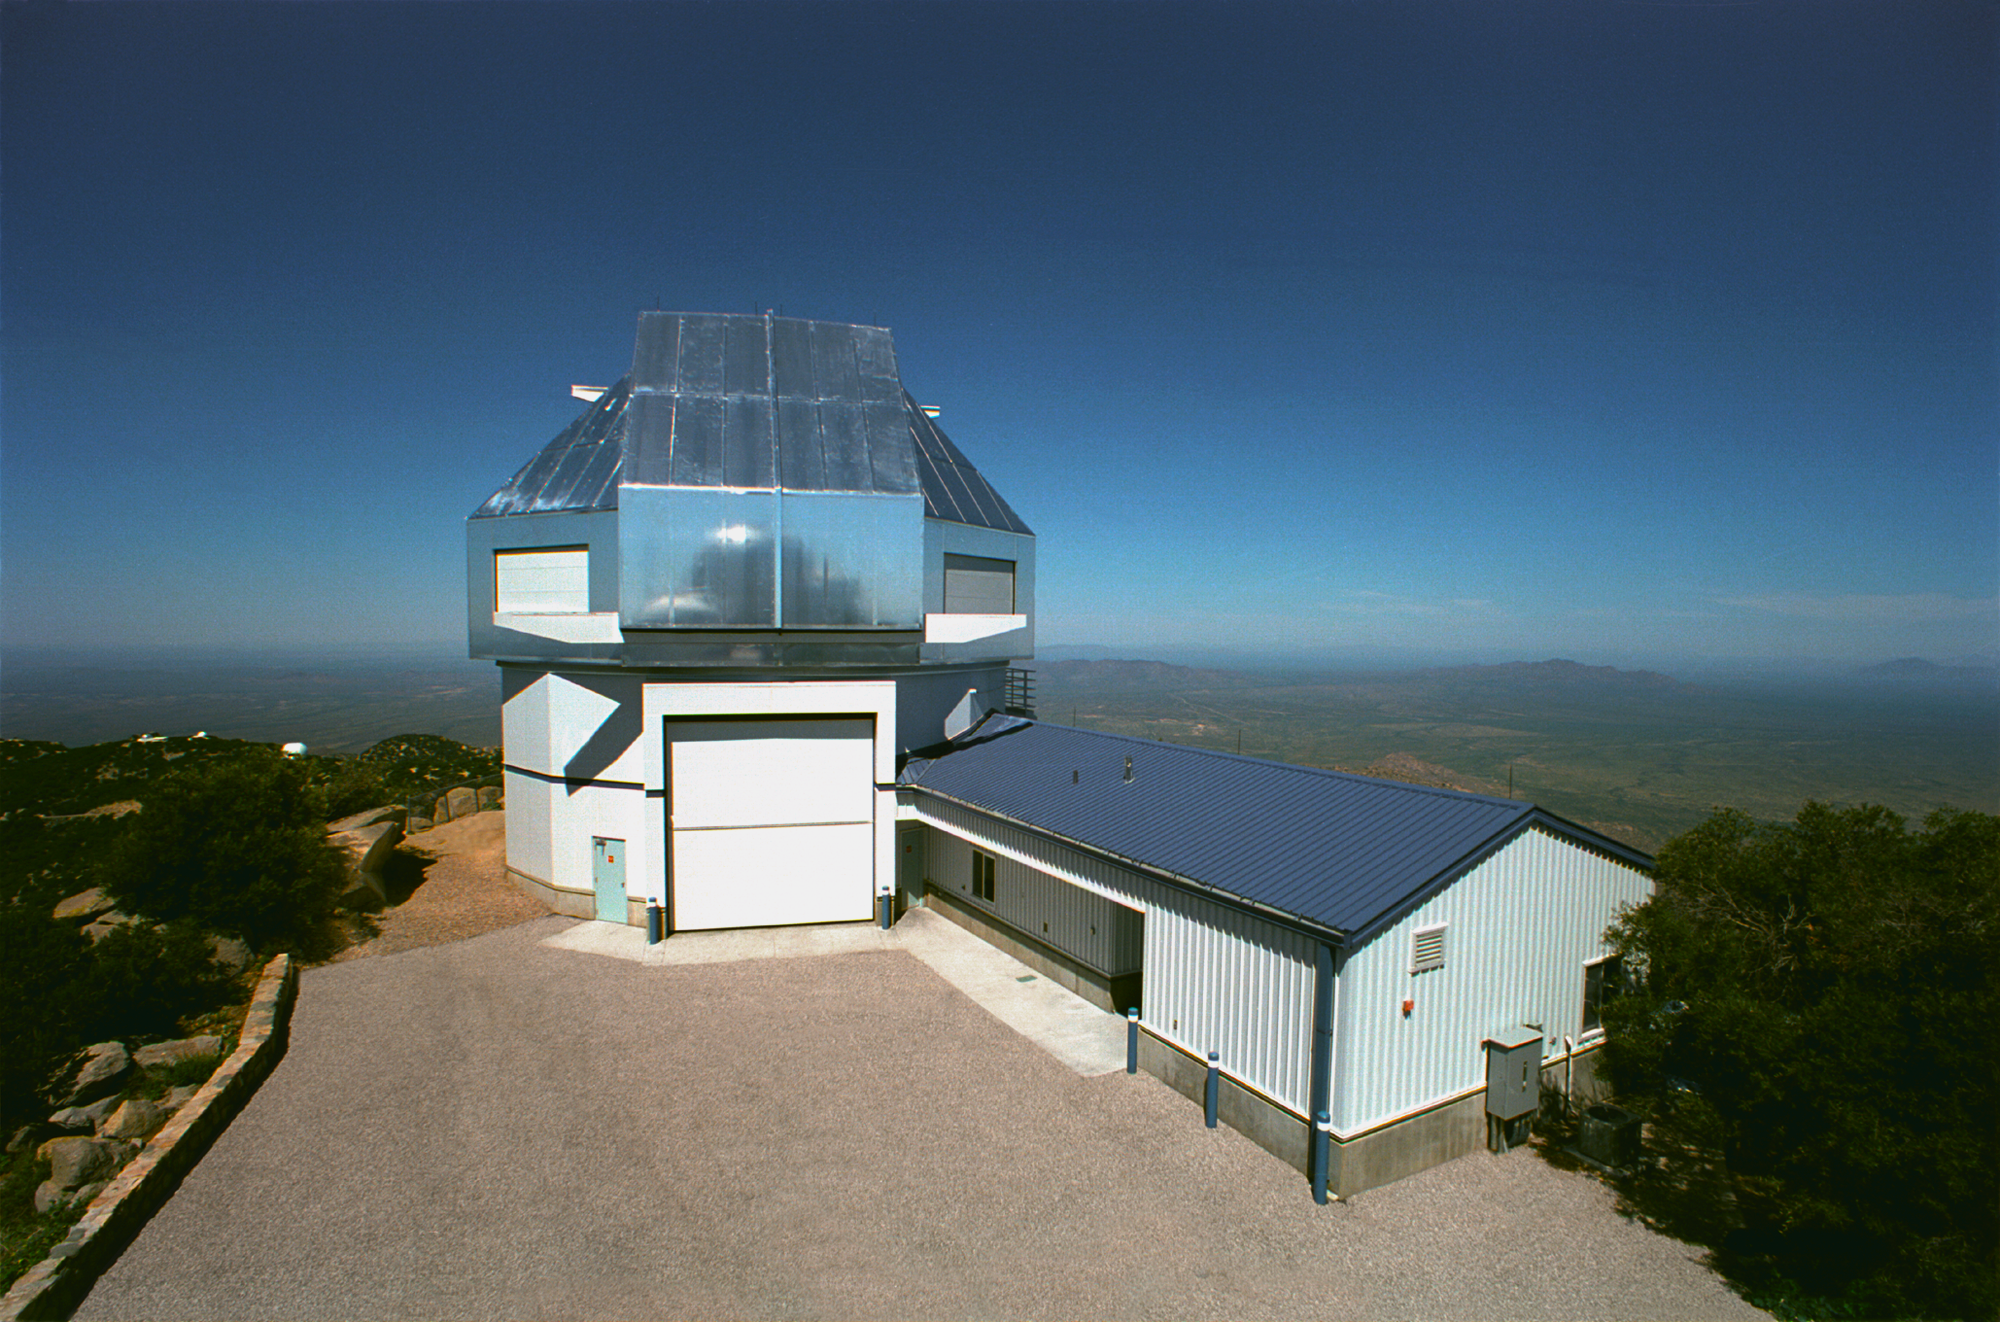

WIYN telescope

Exterior of the 3.5-meter WIYN telescope at the Kitt Peak National Observatory near Tucson, Arizona. This picture was taken from the nearby (disused) 16-inch telescope building. The dome is closed (and open here).

Credit: Mark Hanna/NOIRLab/NSF/AURA/